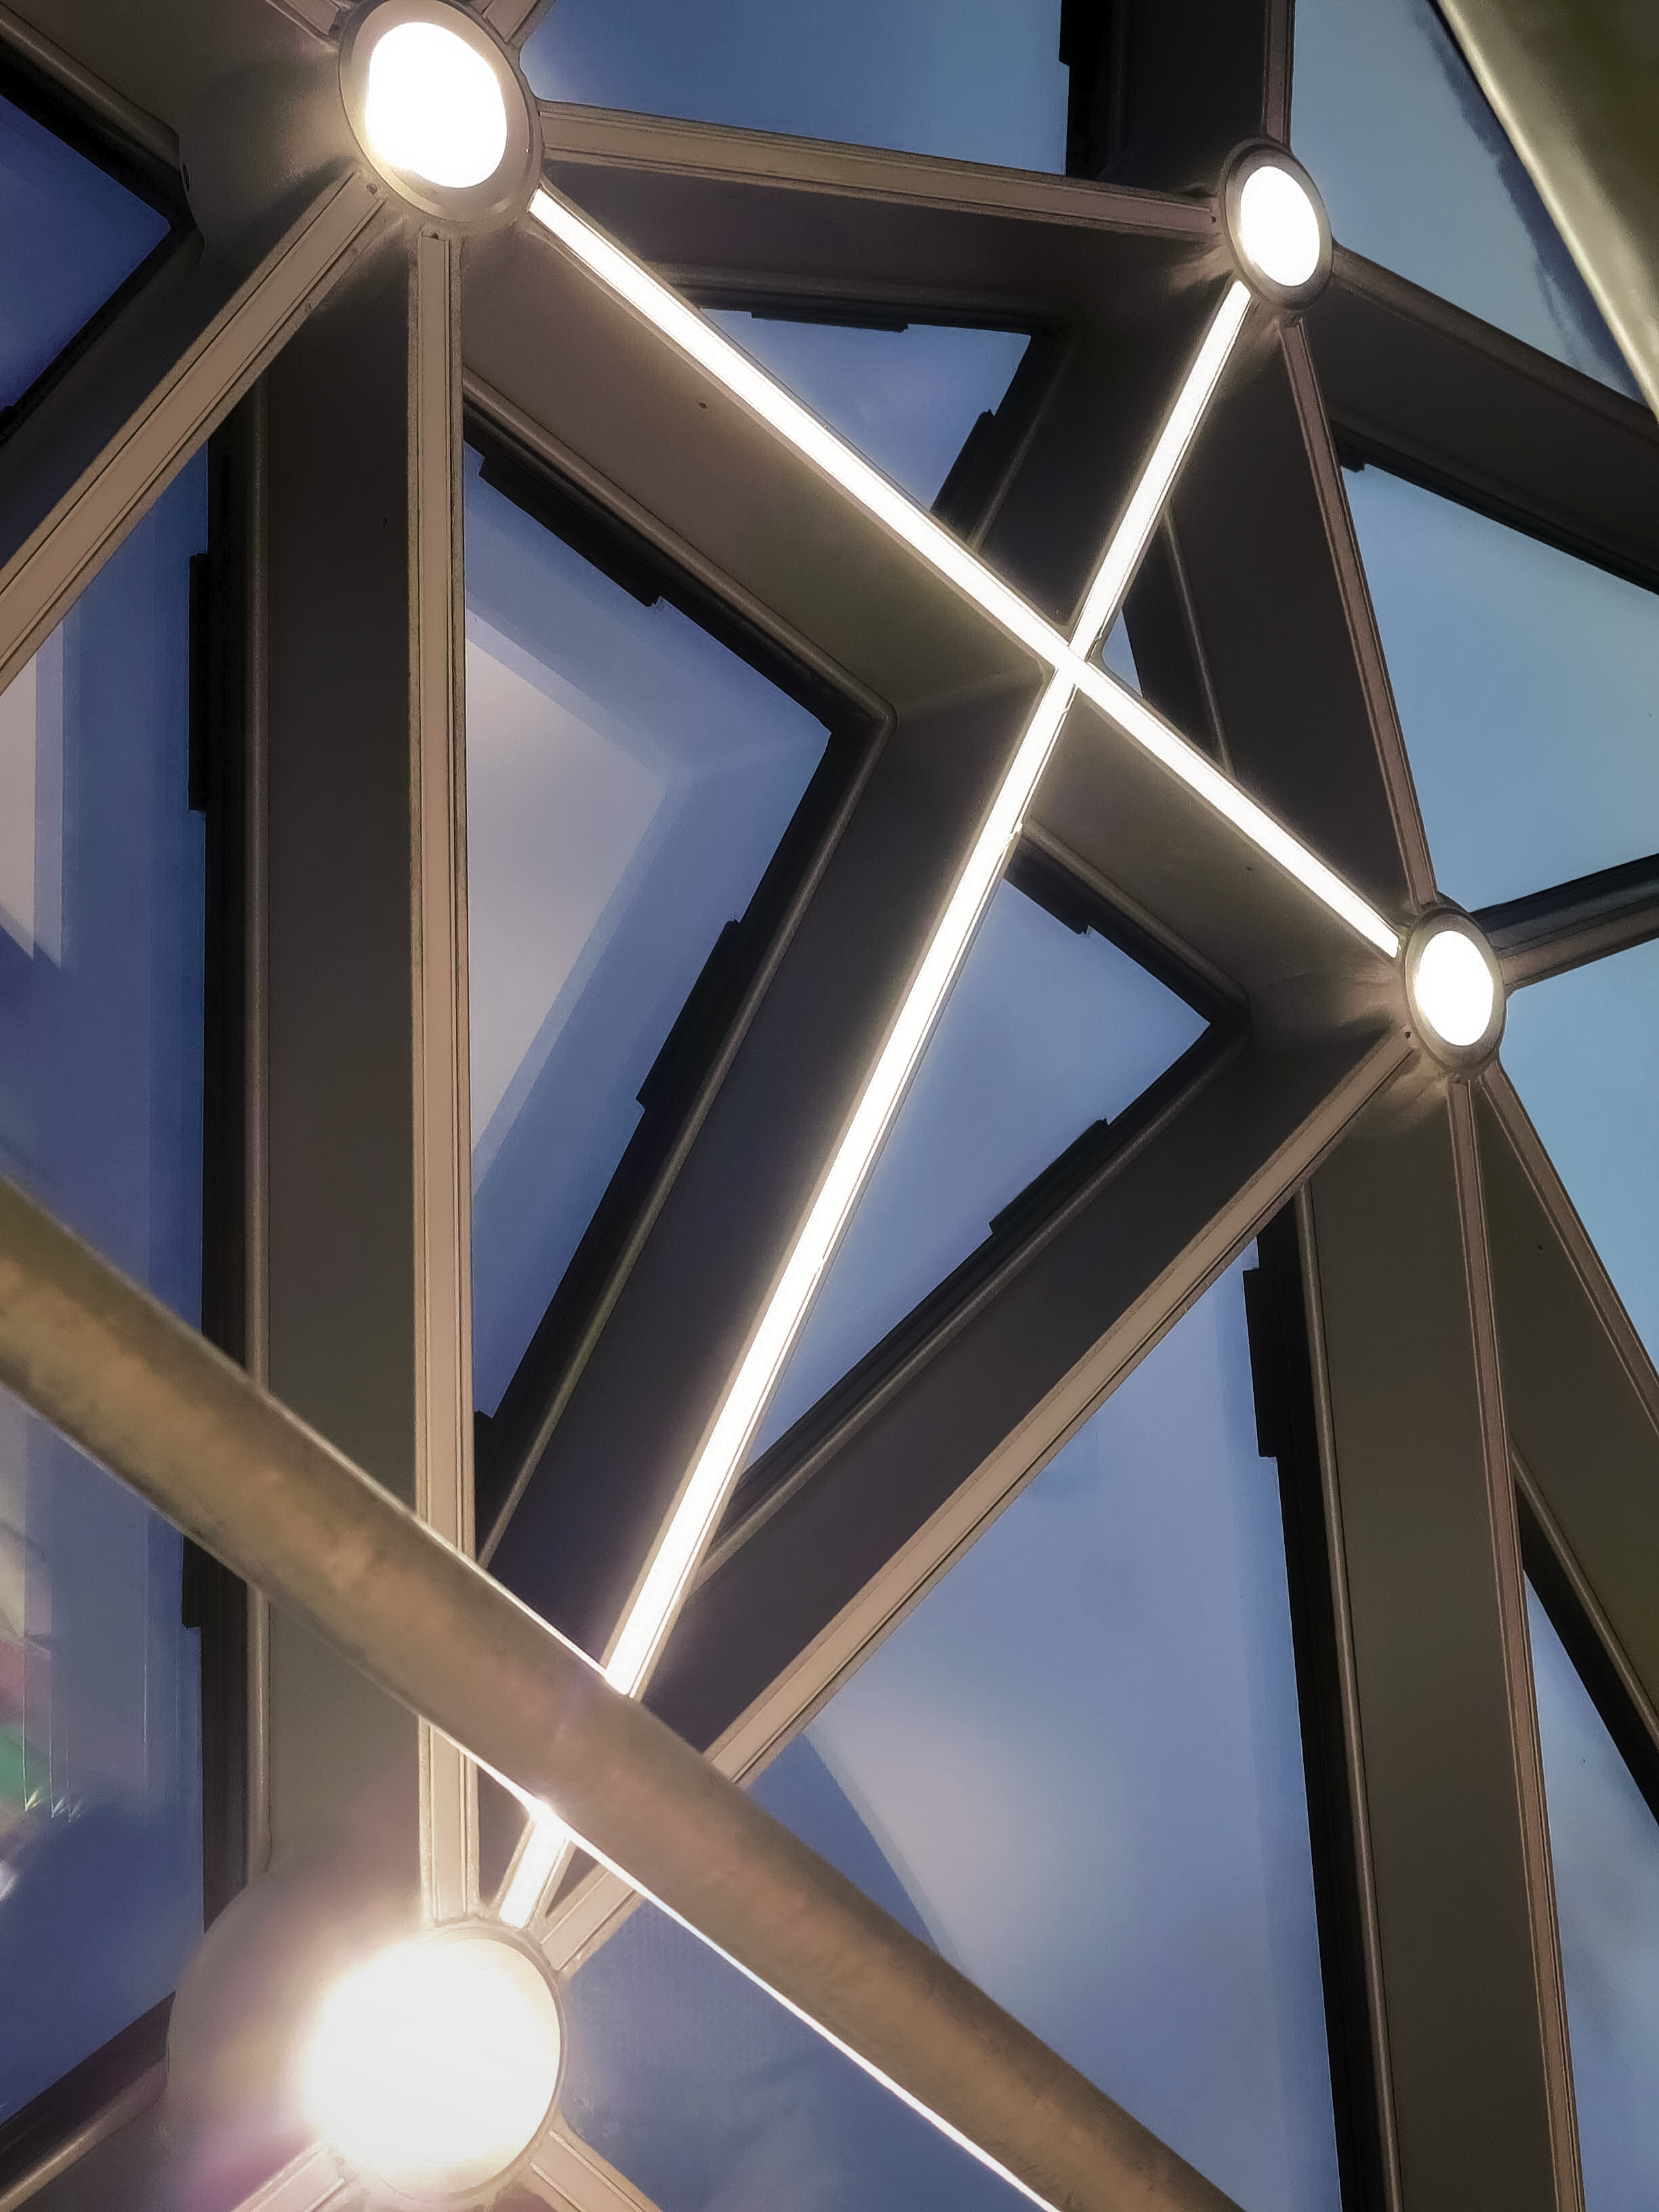

Star roof

Take a sneak peek at the ESO Supernova star roof, as seen from inside.

Credit: ESO/F. Reckmann